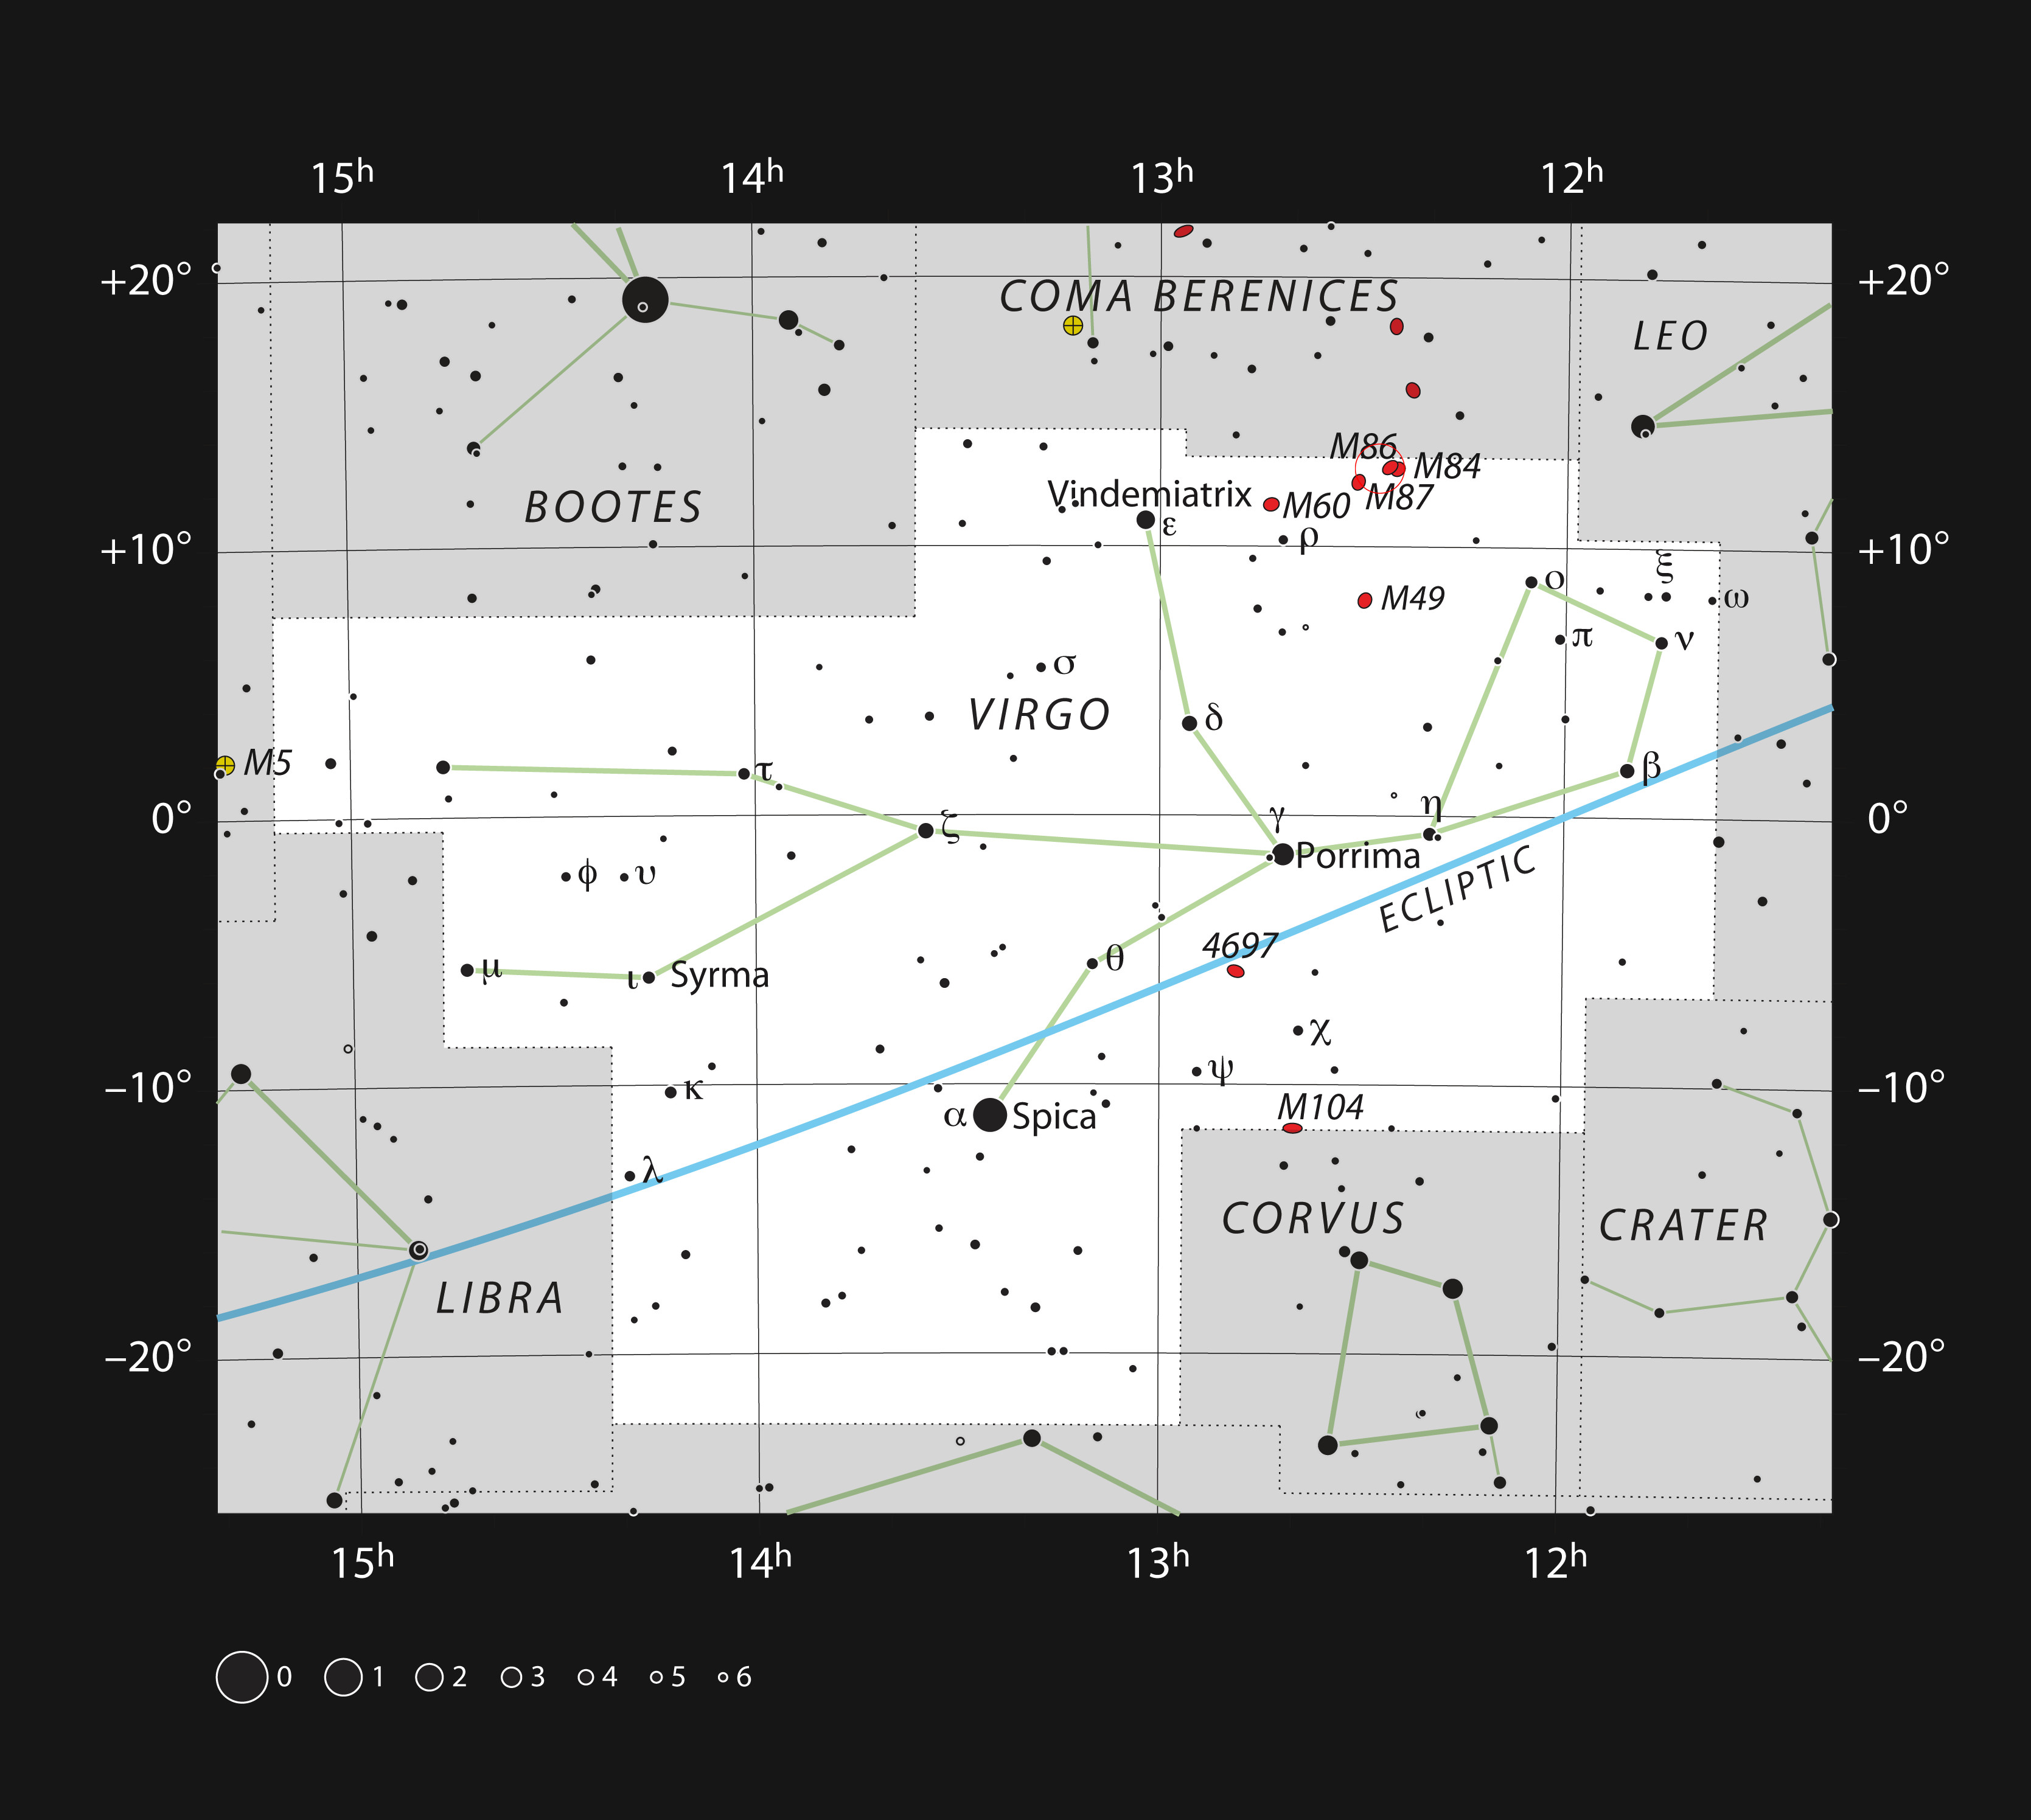

Messier 87 in the Constellation of Virgo

This chart shows the position of giant galaxy Messier 87 in the constellation of Virgo (The Virgin). The map shows most of the stars visible to the unaided eye under good conditions.

Credit: ESO, IAU and Sky & Telescope